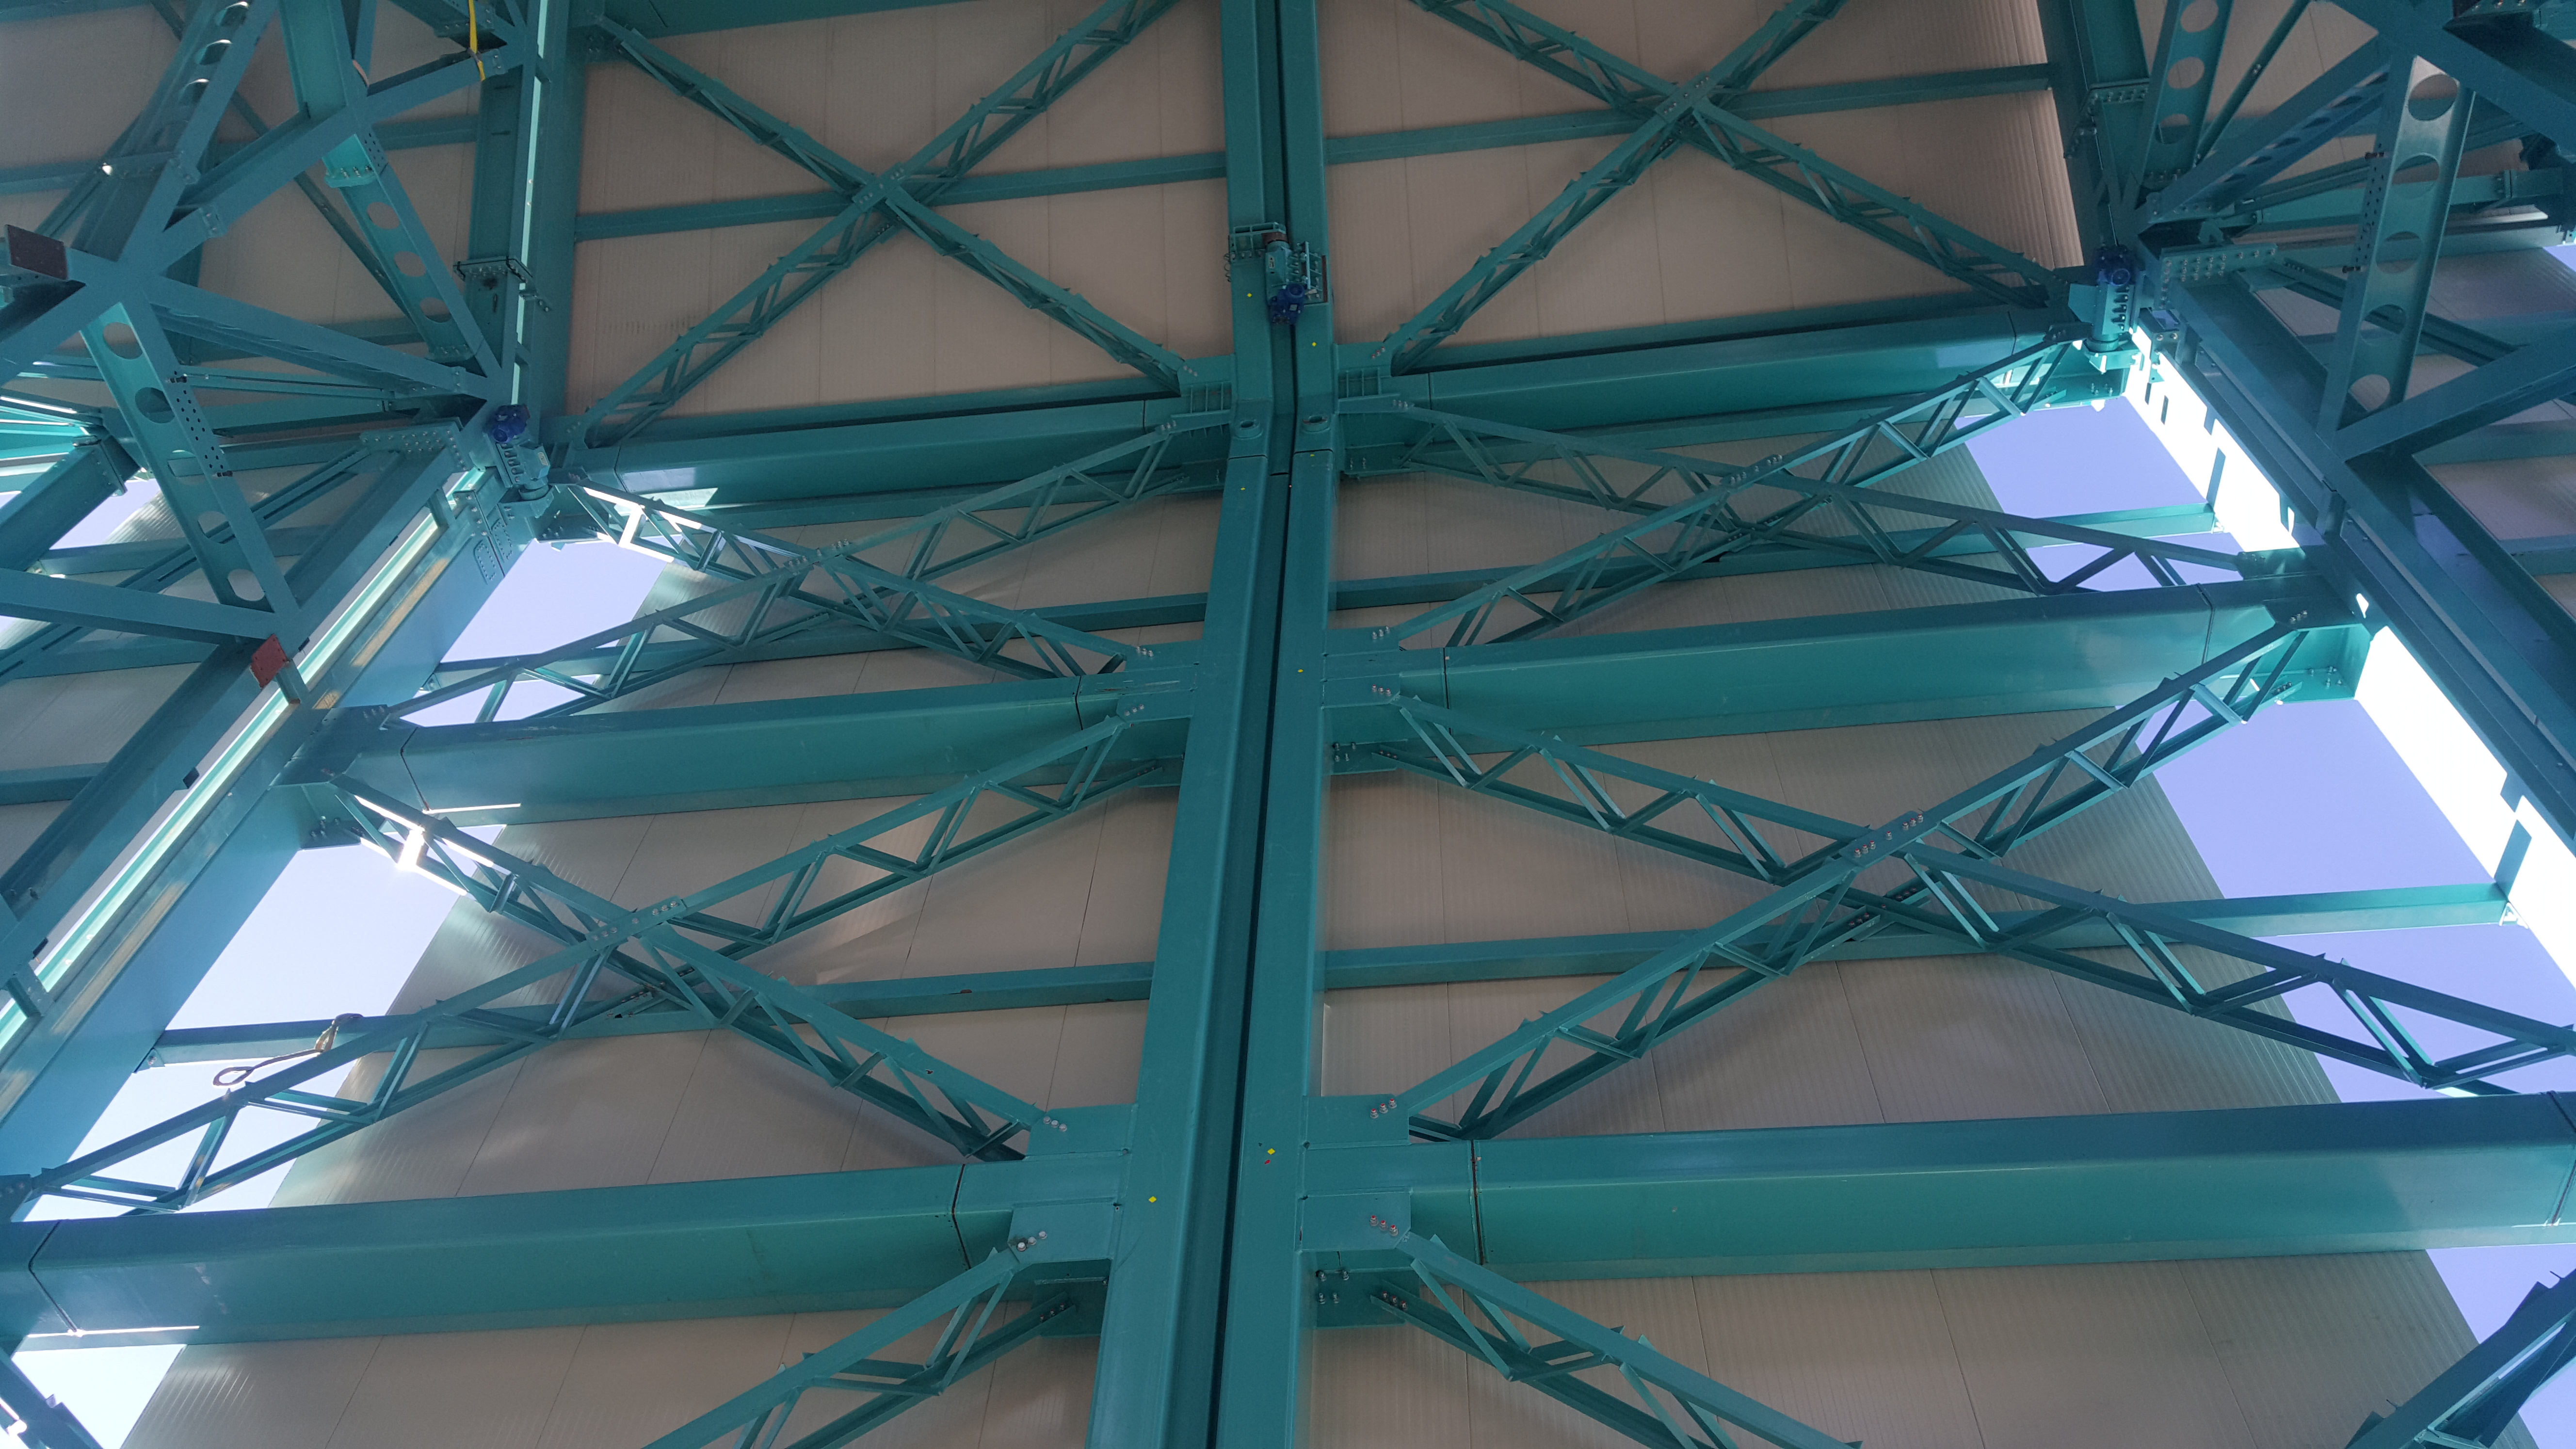

Summit Inspection May 26, 2020

A regular inspection of the Cerro Pachón construction site took place on May 26th. This visit included more work on the Dome and a detailed inspection of Telescope Mount Assembly (TMA) stored materials, as requested by TMA vendor Asturfeito.

Credit: Rubin Observatory/NSF/AURA